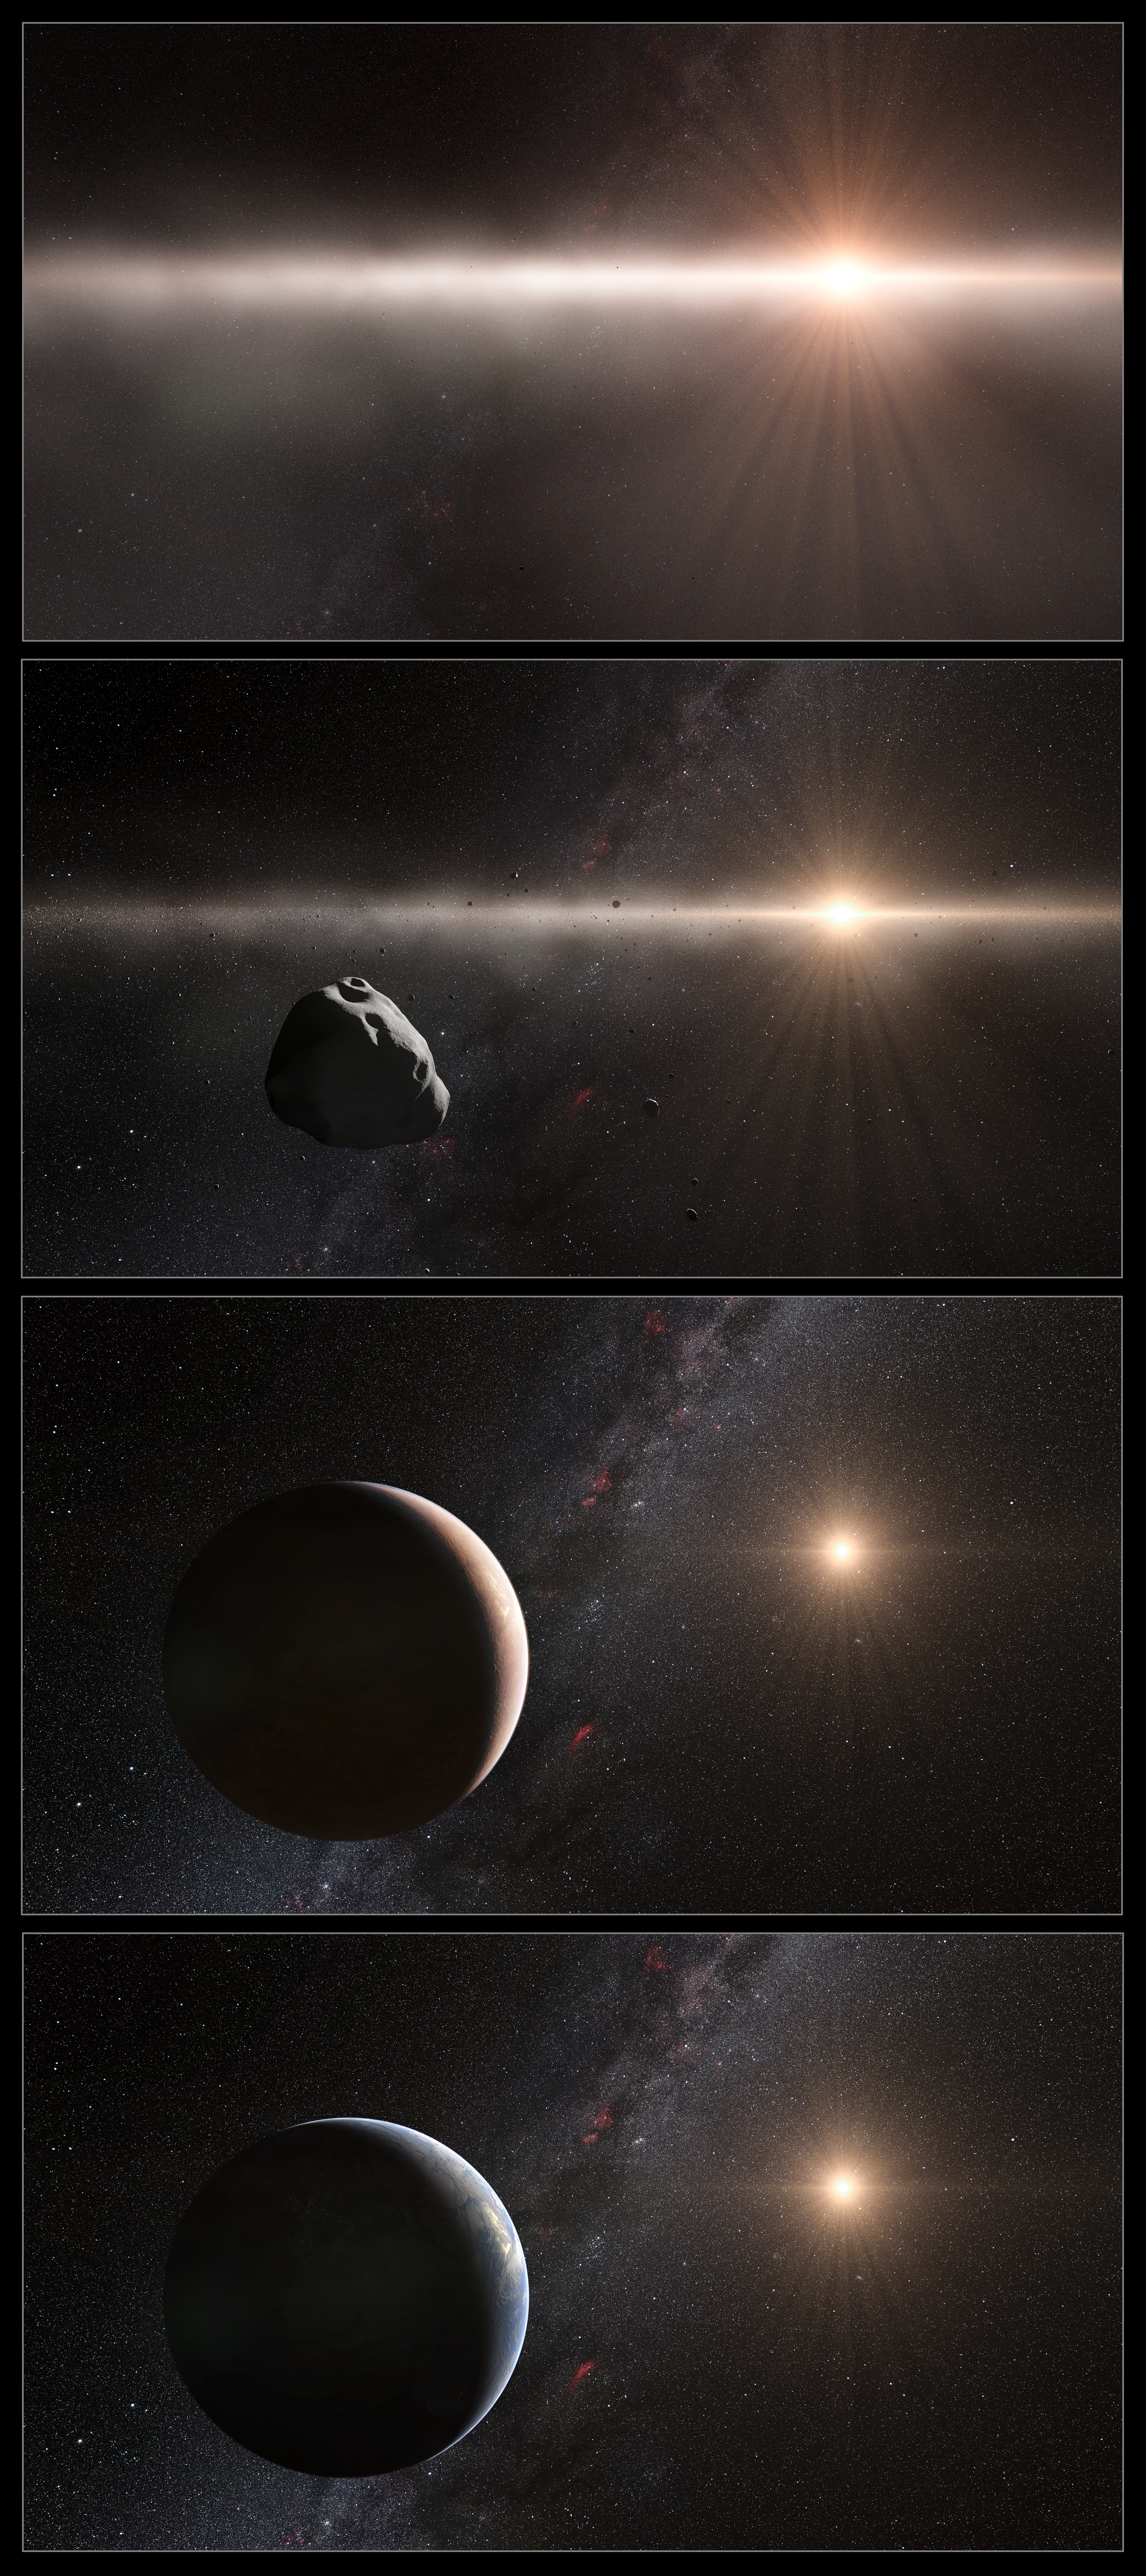

Artist's impression of the development of the Solar System

This artist’s impression shows four stages of the development of the inner Solar System over a period of nearly five billion years. The top panel shows the earliest stage where the debris disc around the Sun was composed of gas and tiny particles, typically less than one millimetre across. At the second stage the particles have formed large clumps, roughly 100 kilometres across and, similar to the asteroid Lutetia. These bodies in turn formed the rocky planets including the Earth, shown in the third panel down. Over the subsequent four billion years the surface of the Earth developed to what we know now under the influence of meteor bombardment that delivered volatile materials including water, and the evolution of life on its surface.

The rare spectral properties show that Lutetia started life as a fragment of the material that was forming the inner planets but was ejected. It is now found as an unusual interloper in the main belt of asteroids, much further from the Sun.

Credit: ESO/L. Calçada and Nick Risinger (skysurvey.org)